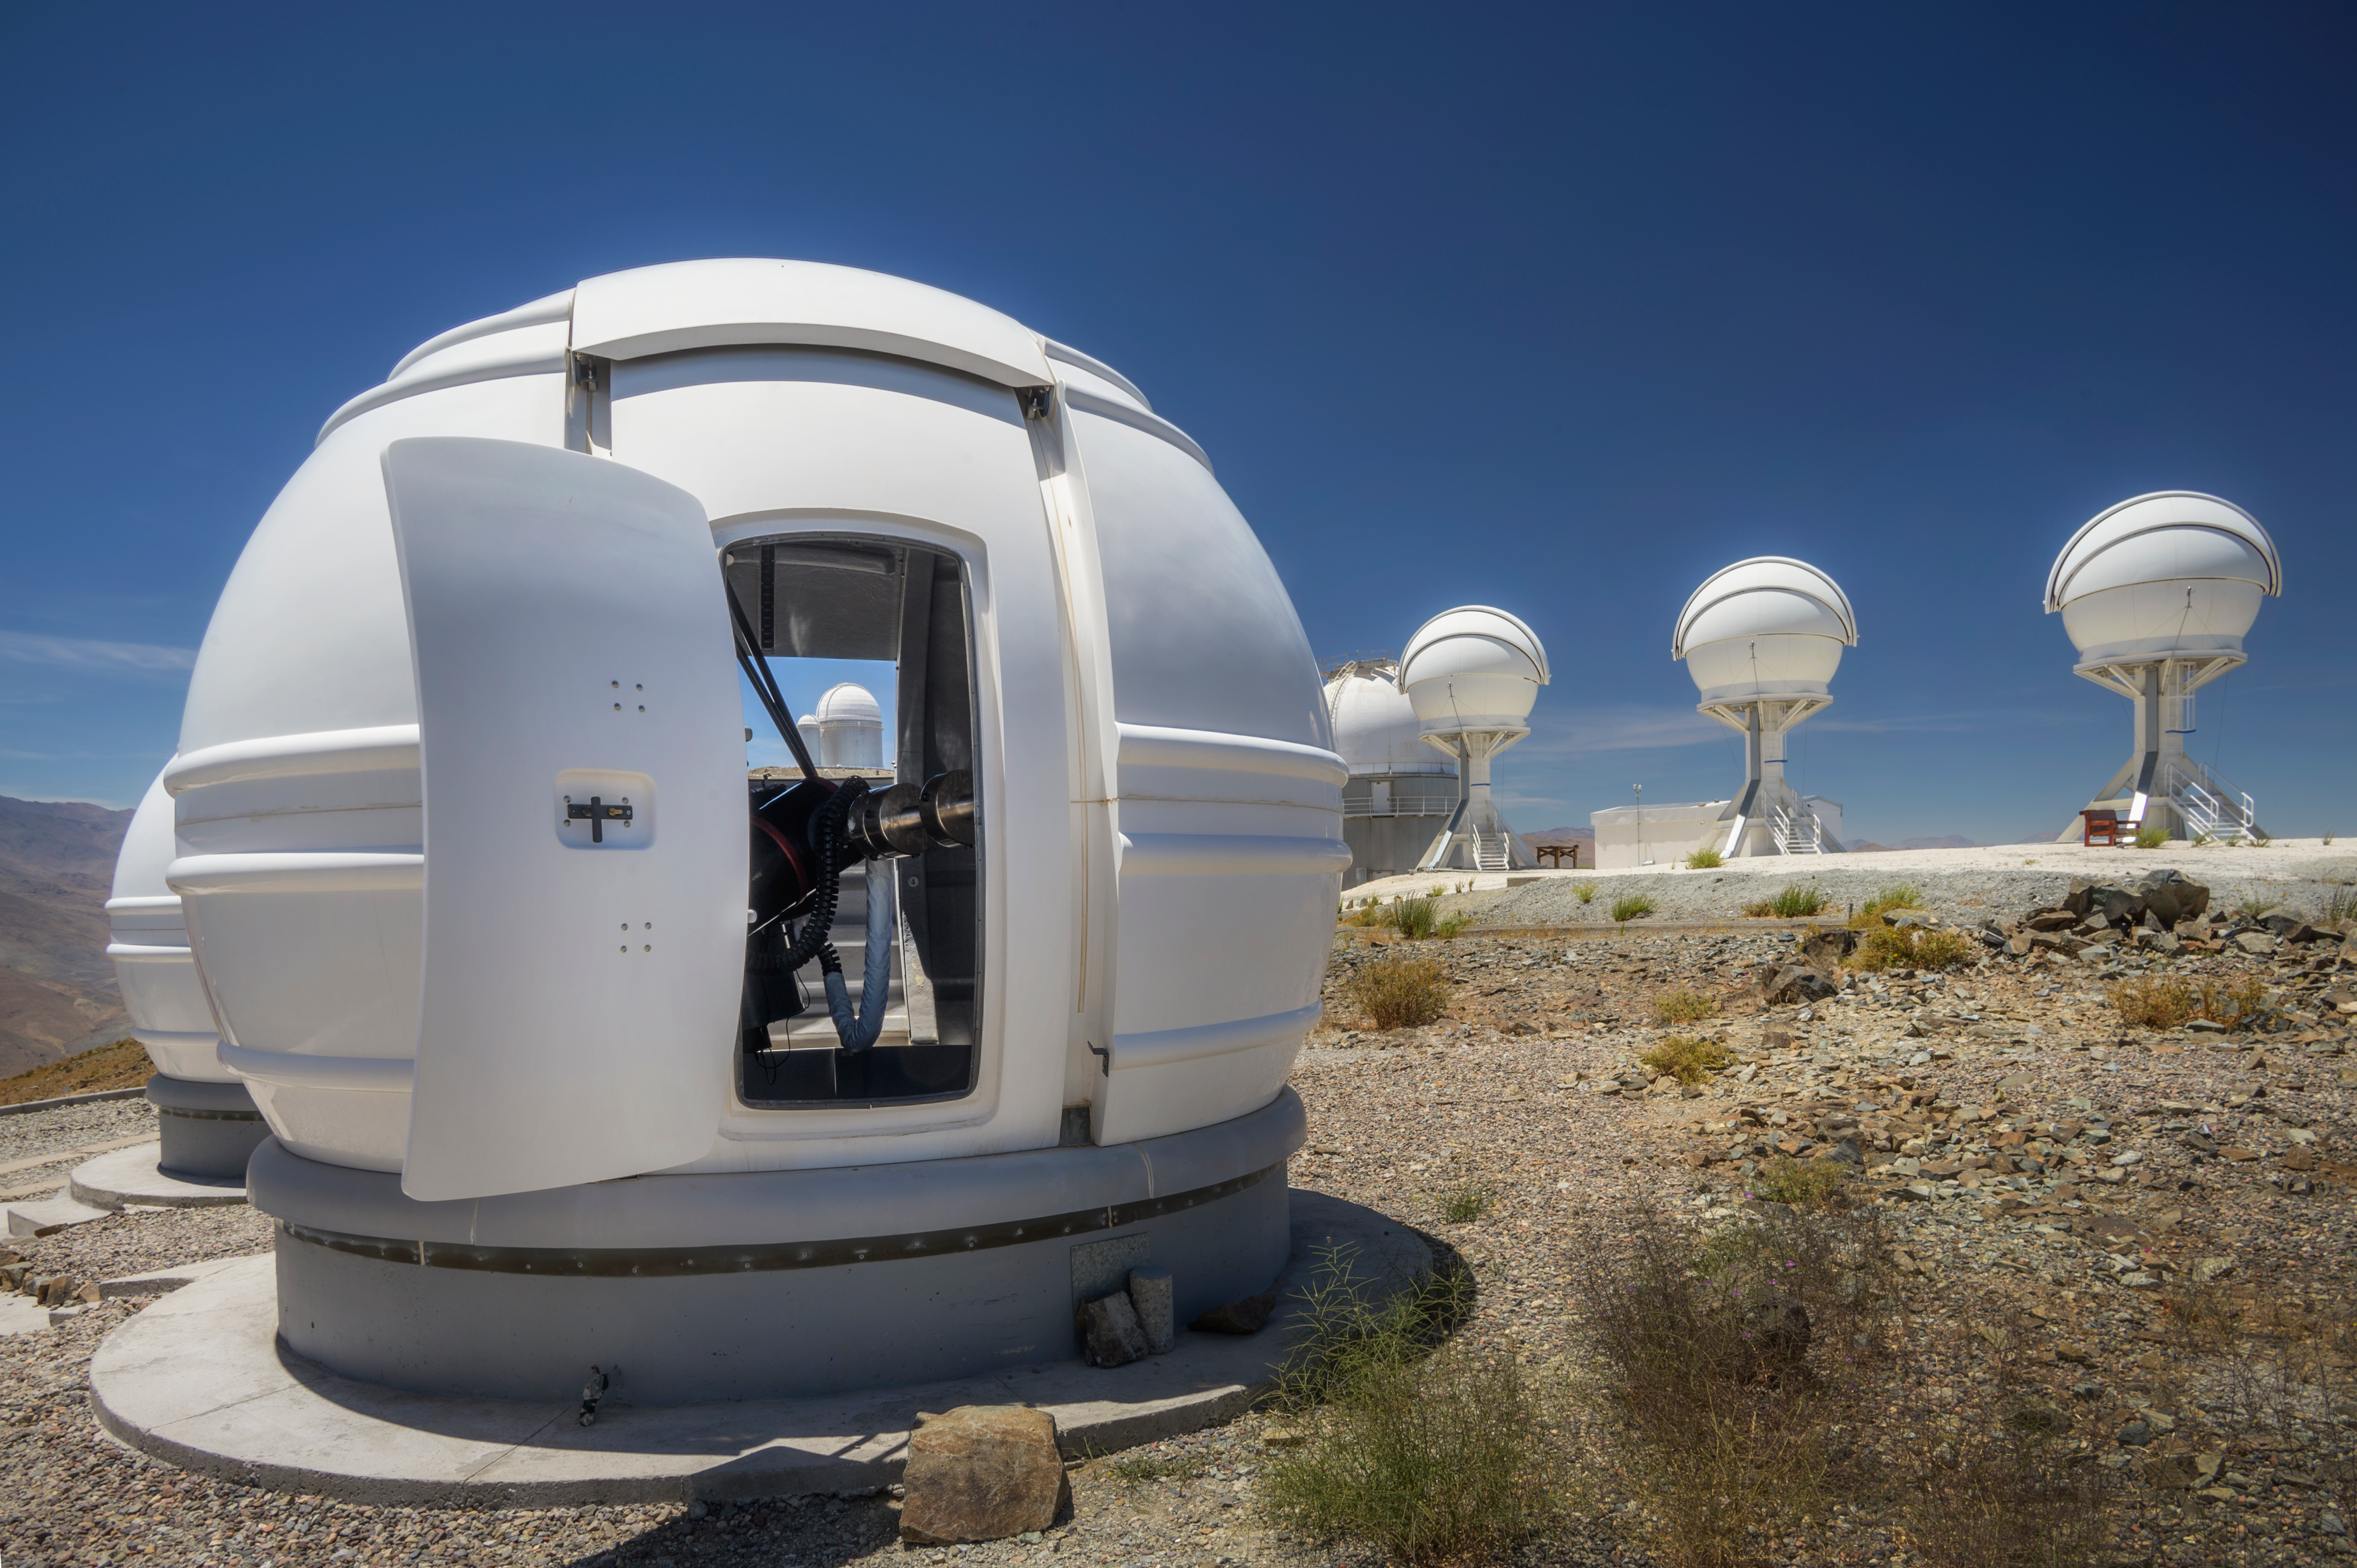

An ExTrA special planet hunter

The white pearl on the left side of this Picture of the Week is one of the Exoplanets in Transits and their Atmospheres telescopes — ExTrA for short. Located at ESO’s La Silla Observatory at an altitude of 2375m, ExTrA is a French national project comprising three 60 centimetre telescopes that are working towards one goal: to detect Earth-sized planets in our home galaxy, the Milky Way.

ExTrA focuses on planets around very small stars, with a radius down to a tenth of the Sun. It relies on the so-called transit method, looking for slight dips in the light emitted from a star when a planet passes in front of it, like a tiny eclipse. The smaller the star is, the larger the dip an Earth-sized planet will cause. Each telescope observes a target star and four reference ones to calibrate the effects of Earth’s atmosphere. The telescopes can observe either the same patch of the sky or different ones; the light they collect is sent to a single infrared spectrograph that breaks it up into different colours or wavelengths, thus combining the classic transit method with spectral information.

Not only do ExTra telescopes make great exoplanet hunters, they also make pretty good picture frames. Just kidding, but can you see the telescope peaking through the frame of the door of the dome? It’s the ESO 3.6-metre telescope. Also, ExTrA are not the only triplets at La Silla: in this image we can also see the three BlackGEM telescopes.

Credit: ESO/A. Ghizzi Panizza (www.albertoghizzipanizza.com)